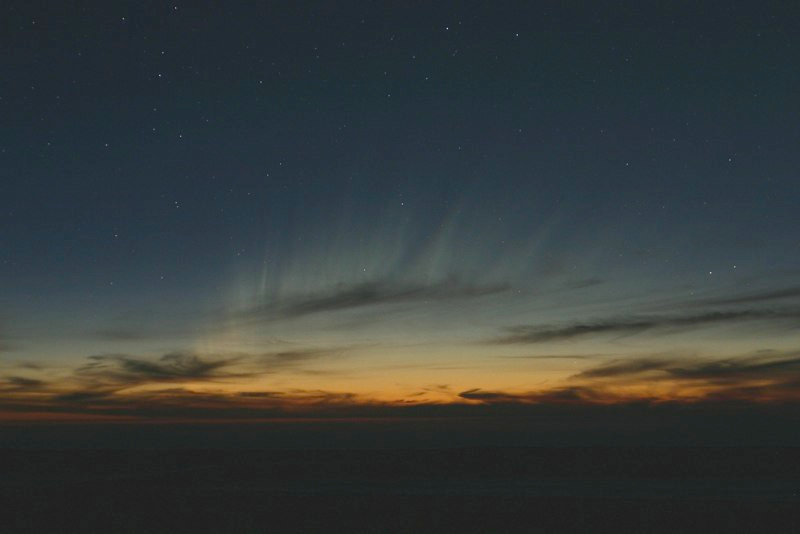

Comet McNaught

Images collected by ESO staff of the very bright comet McNaught that was visible in Europe early January 2007 and is presently visible from the Southern Hemisphere.

Credit: ESO